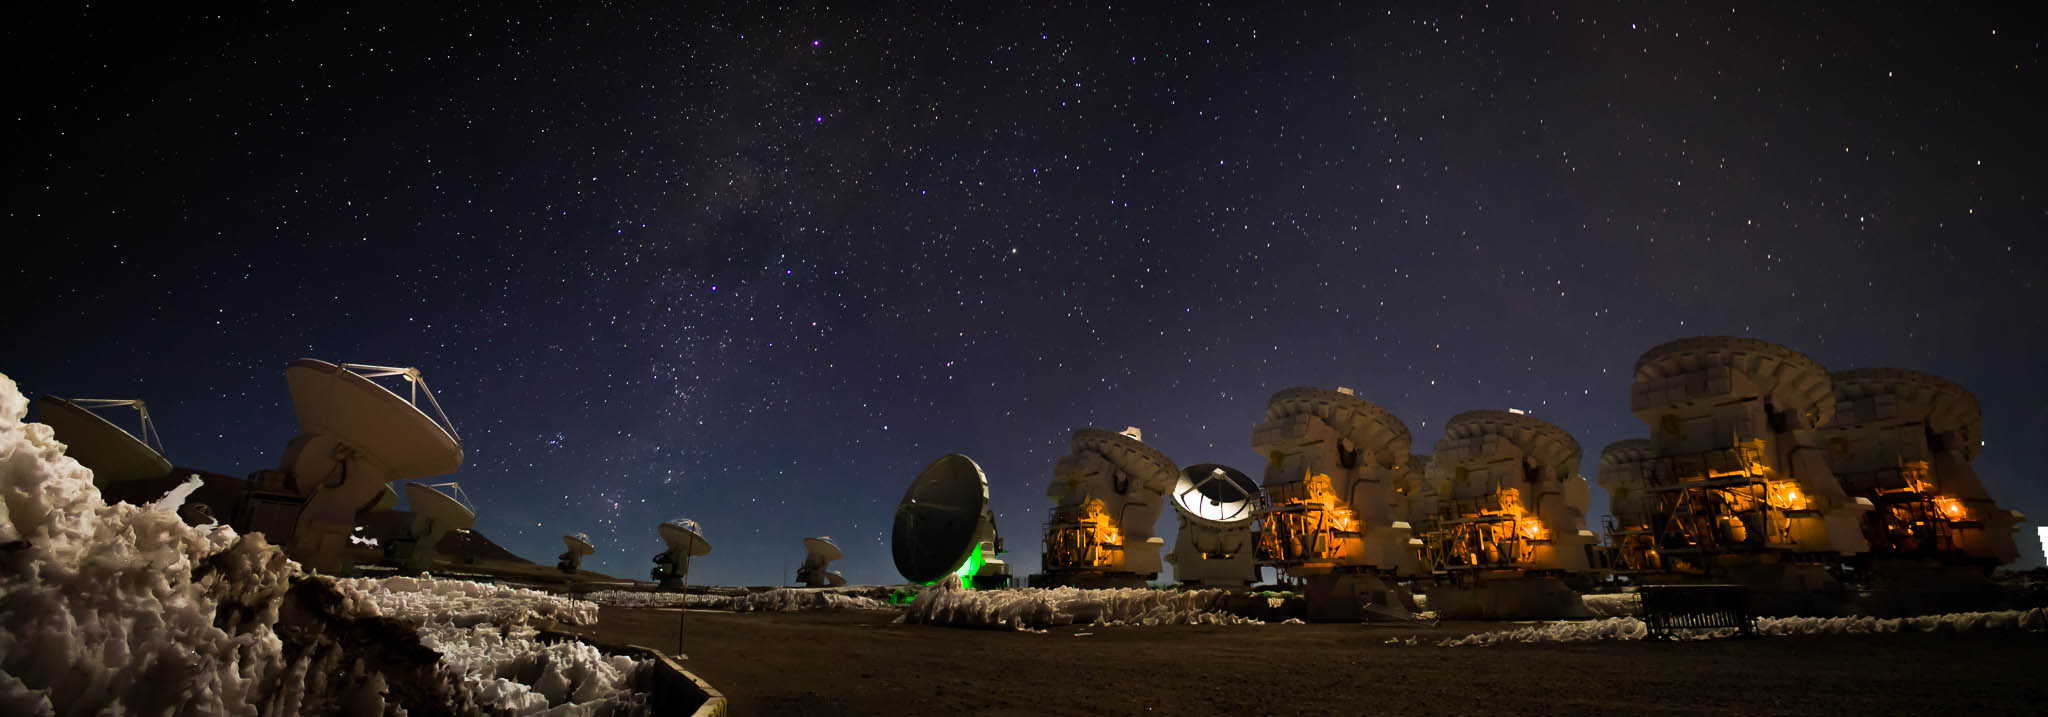

The amazing Milky Way

The amazing Milky Way over the Morita Array (ACA). Juan Carlos Rojas (ESO/NAOJ/NRAO)

Credit: ALMA (ESO/NAOJ/NRAO)